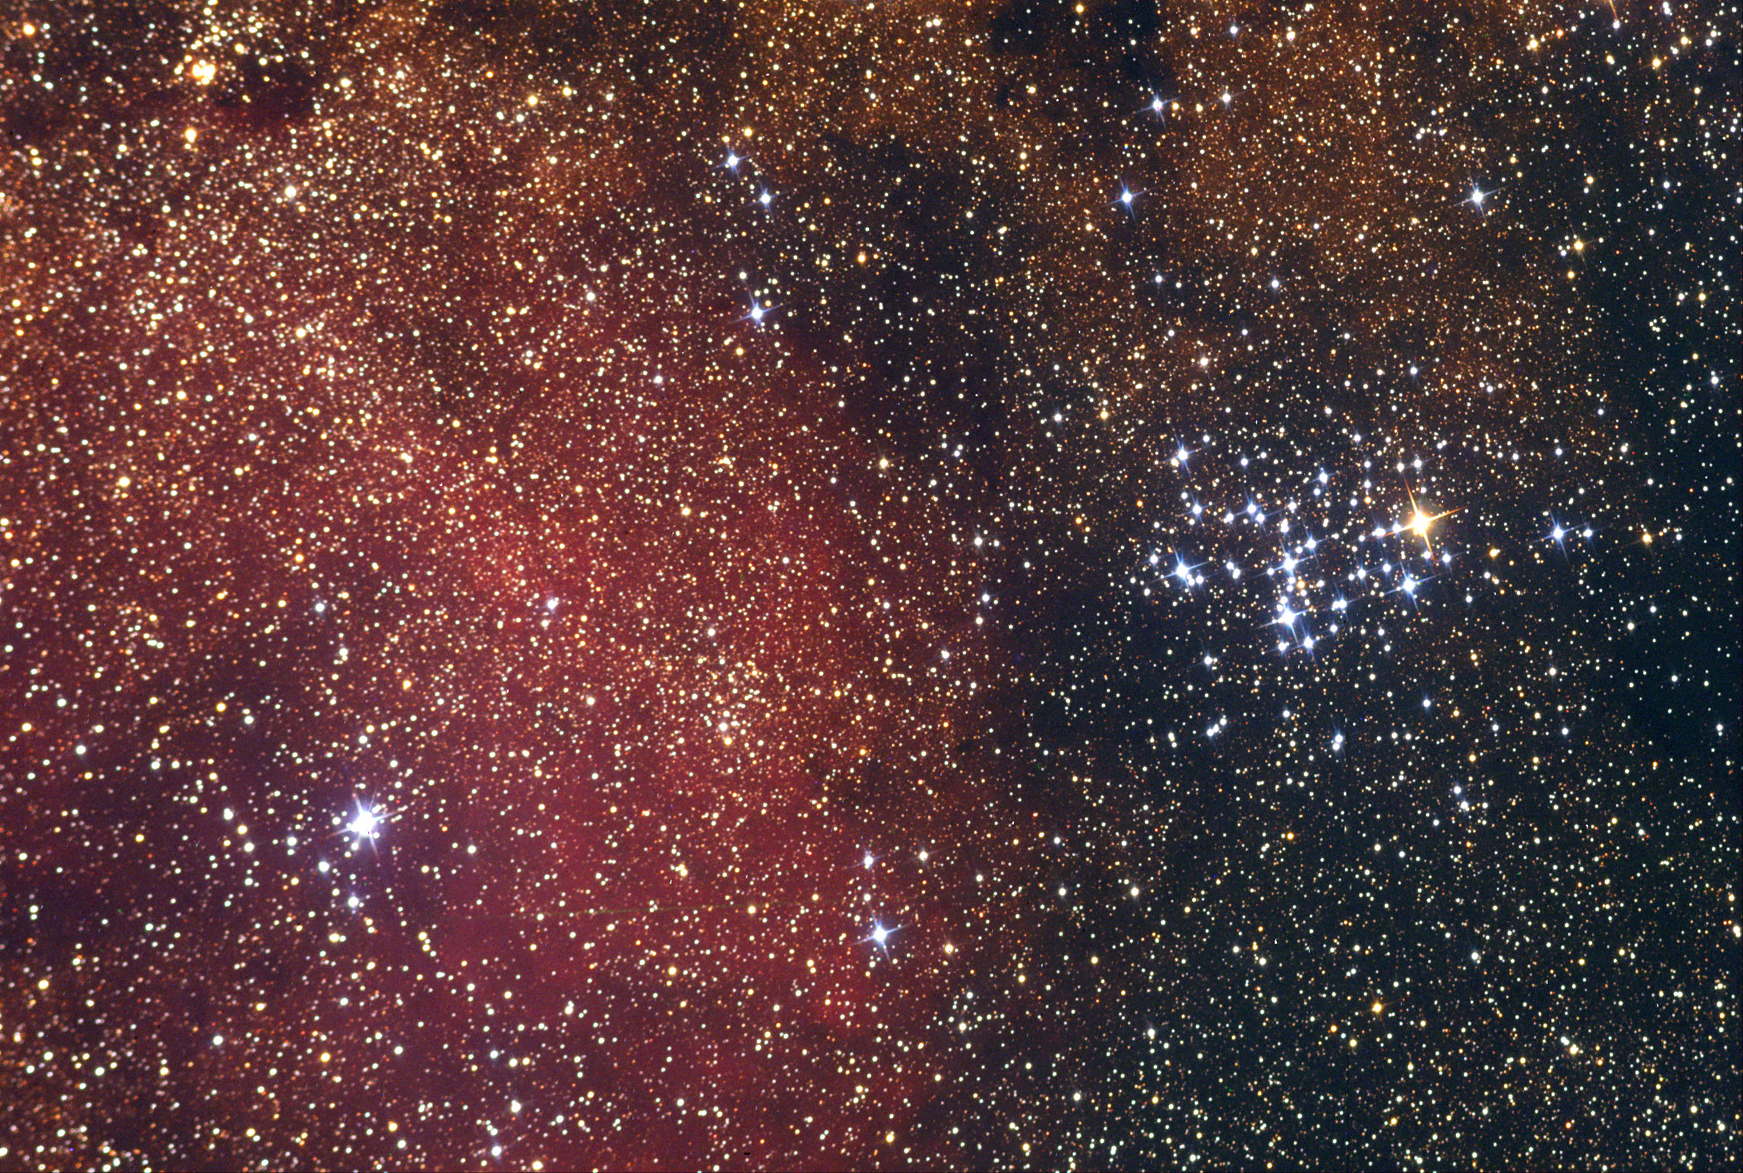

M6

This object, sometimes known as the Butterfly Cluster, is the first open cluster in Messier�s catalogue. At 1600 lightyears away, it is a beautiful binocular object.

This image was taken as part of Advanced Observing Program (AOP) program at Kitt Peak Visitor Center during 2014.

Credit: KPNO/NOIRLab/NSF/AURA/Lawrence Johnson and Kathy Ortega/Adam Block